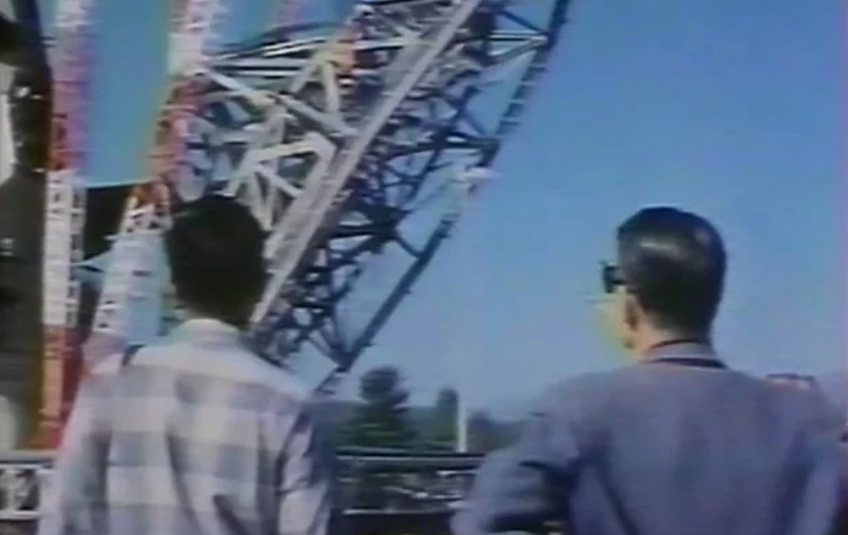

Building the 140-foot Telescope at Green Bank

The world's largest polar-aligned telescope was a challenge to design, deliver, and assemble. Here is the story of how it was finally erected in Green Bank, West Virginia in 1965.

Credit: NRAO/AUI/NSF